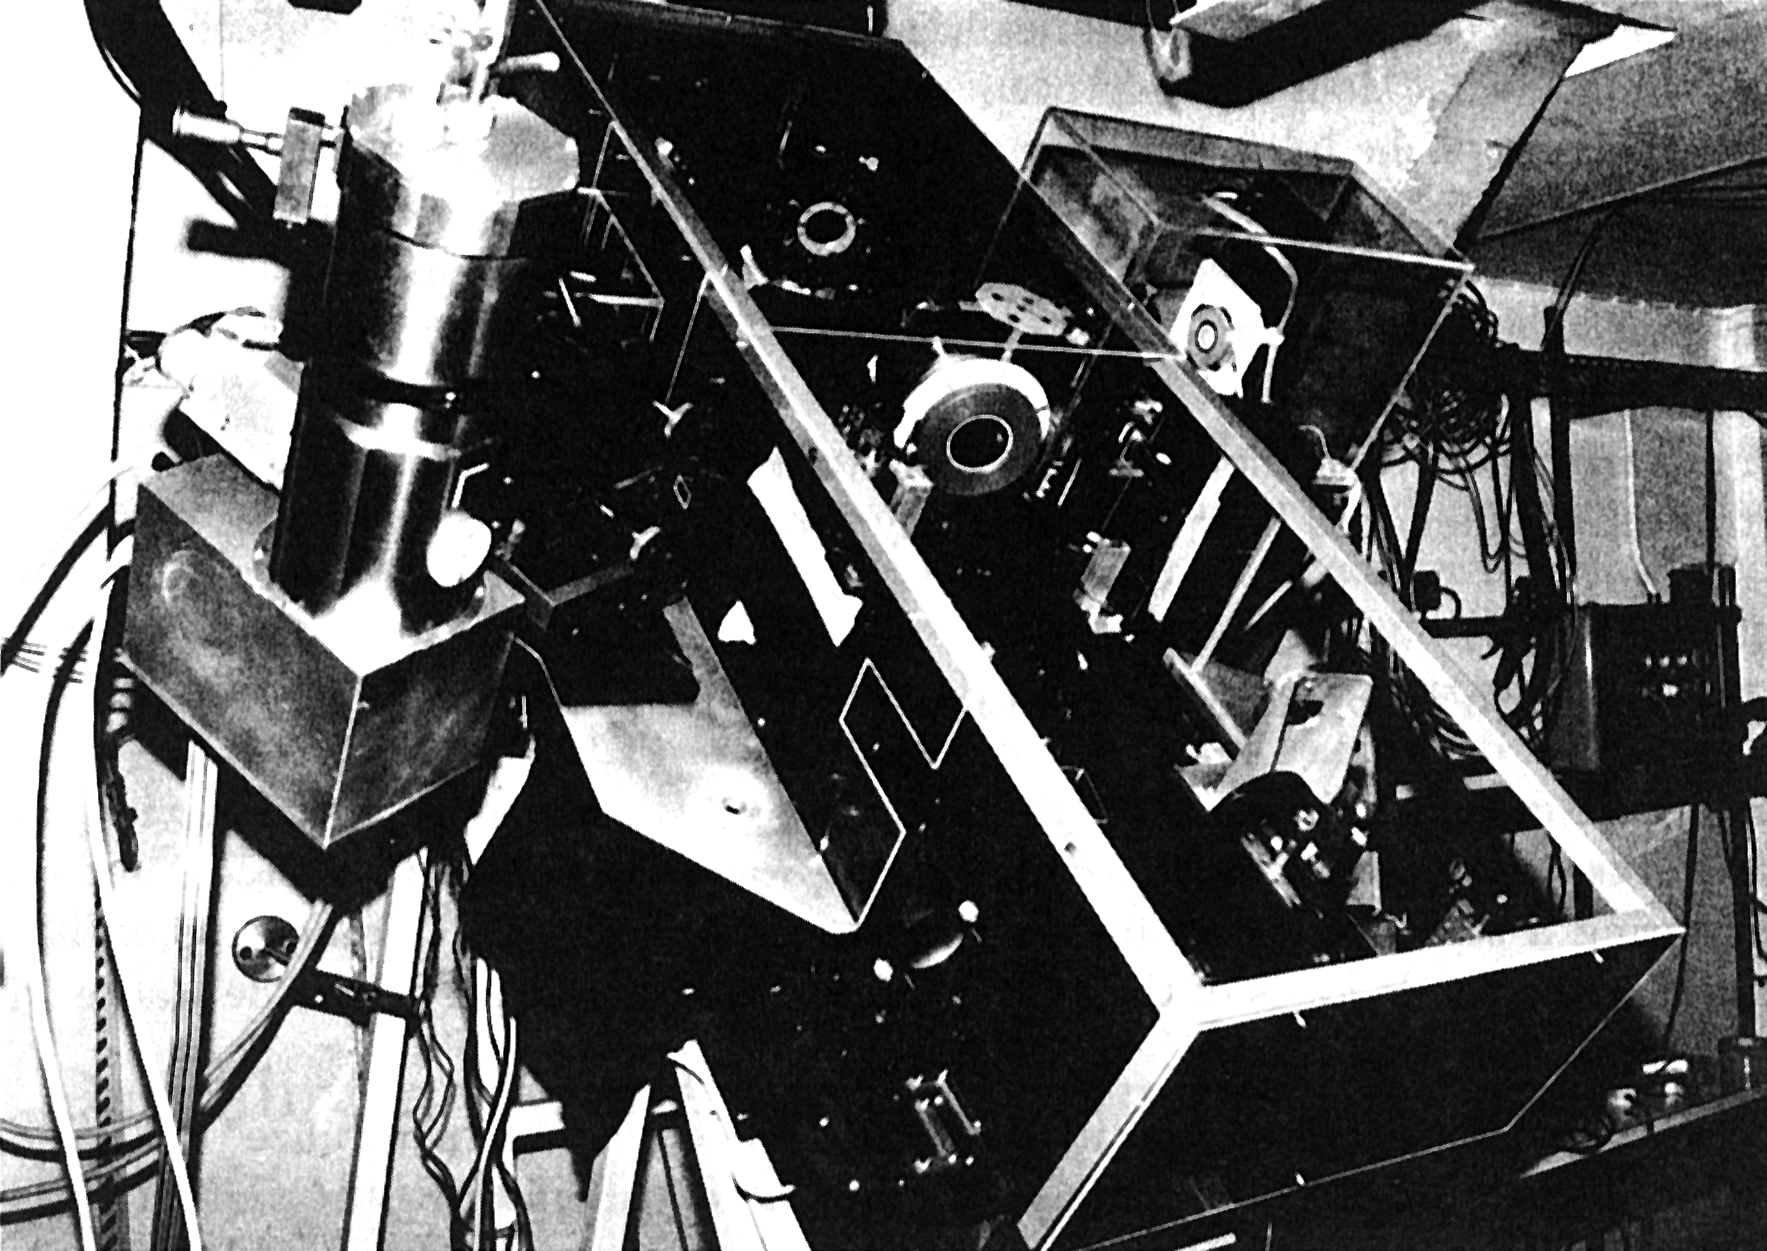

The VLT Adaptive Optics prototype system

The VLT Adaptive Optics Prototype System. The picture shows the VLT Adaptive Optics Prototype System, installed during the first test at the coudé focus of the 1.52 m telescope at the Observatoire de Haute-Provence (France).

Credit: ESO